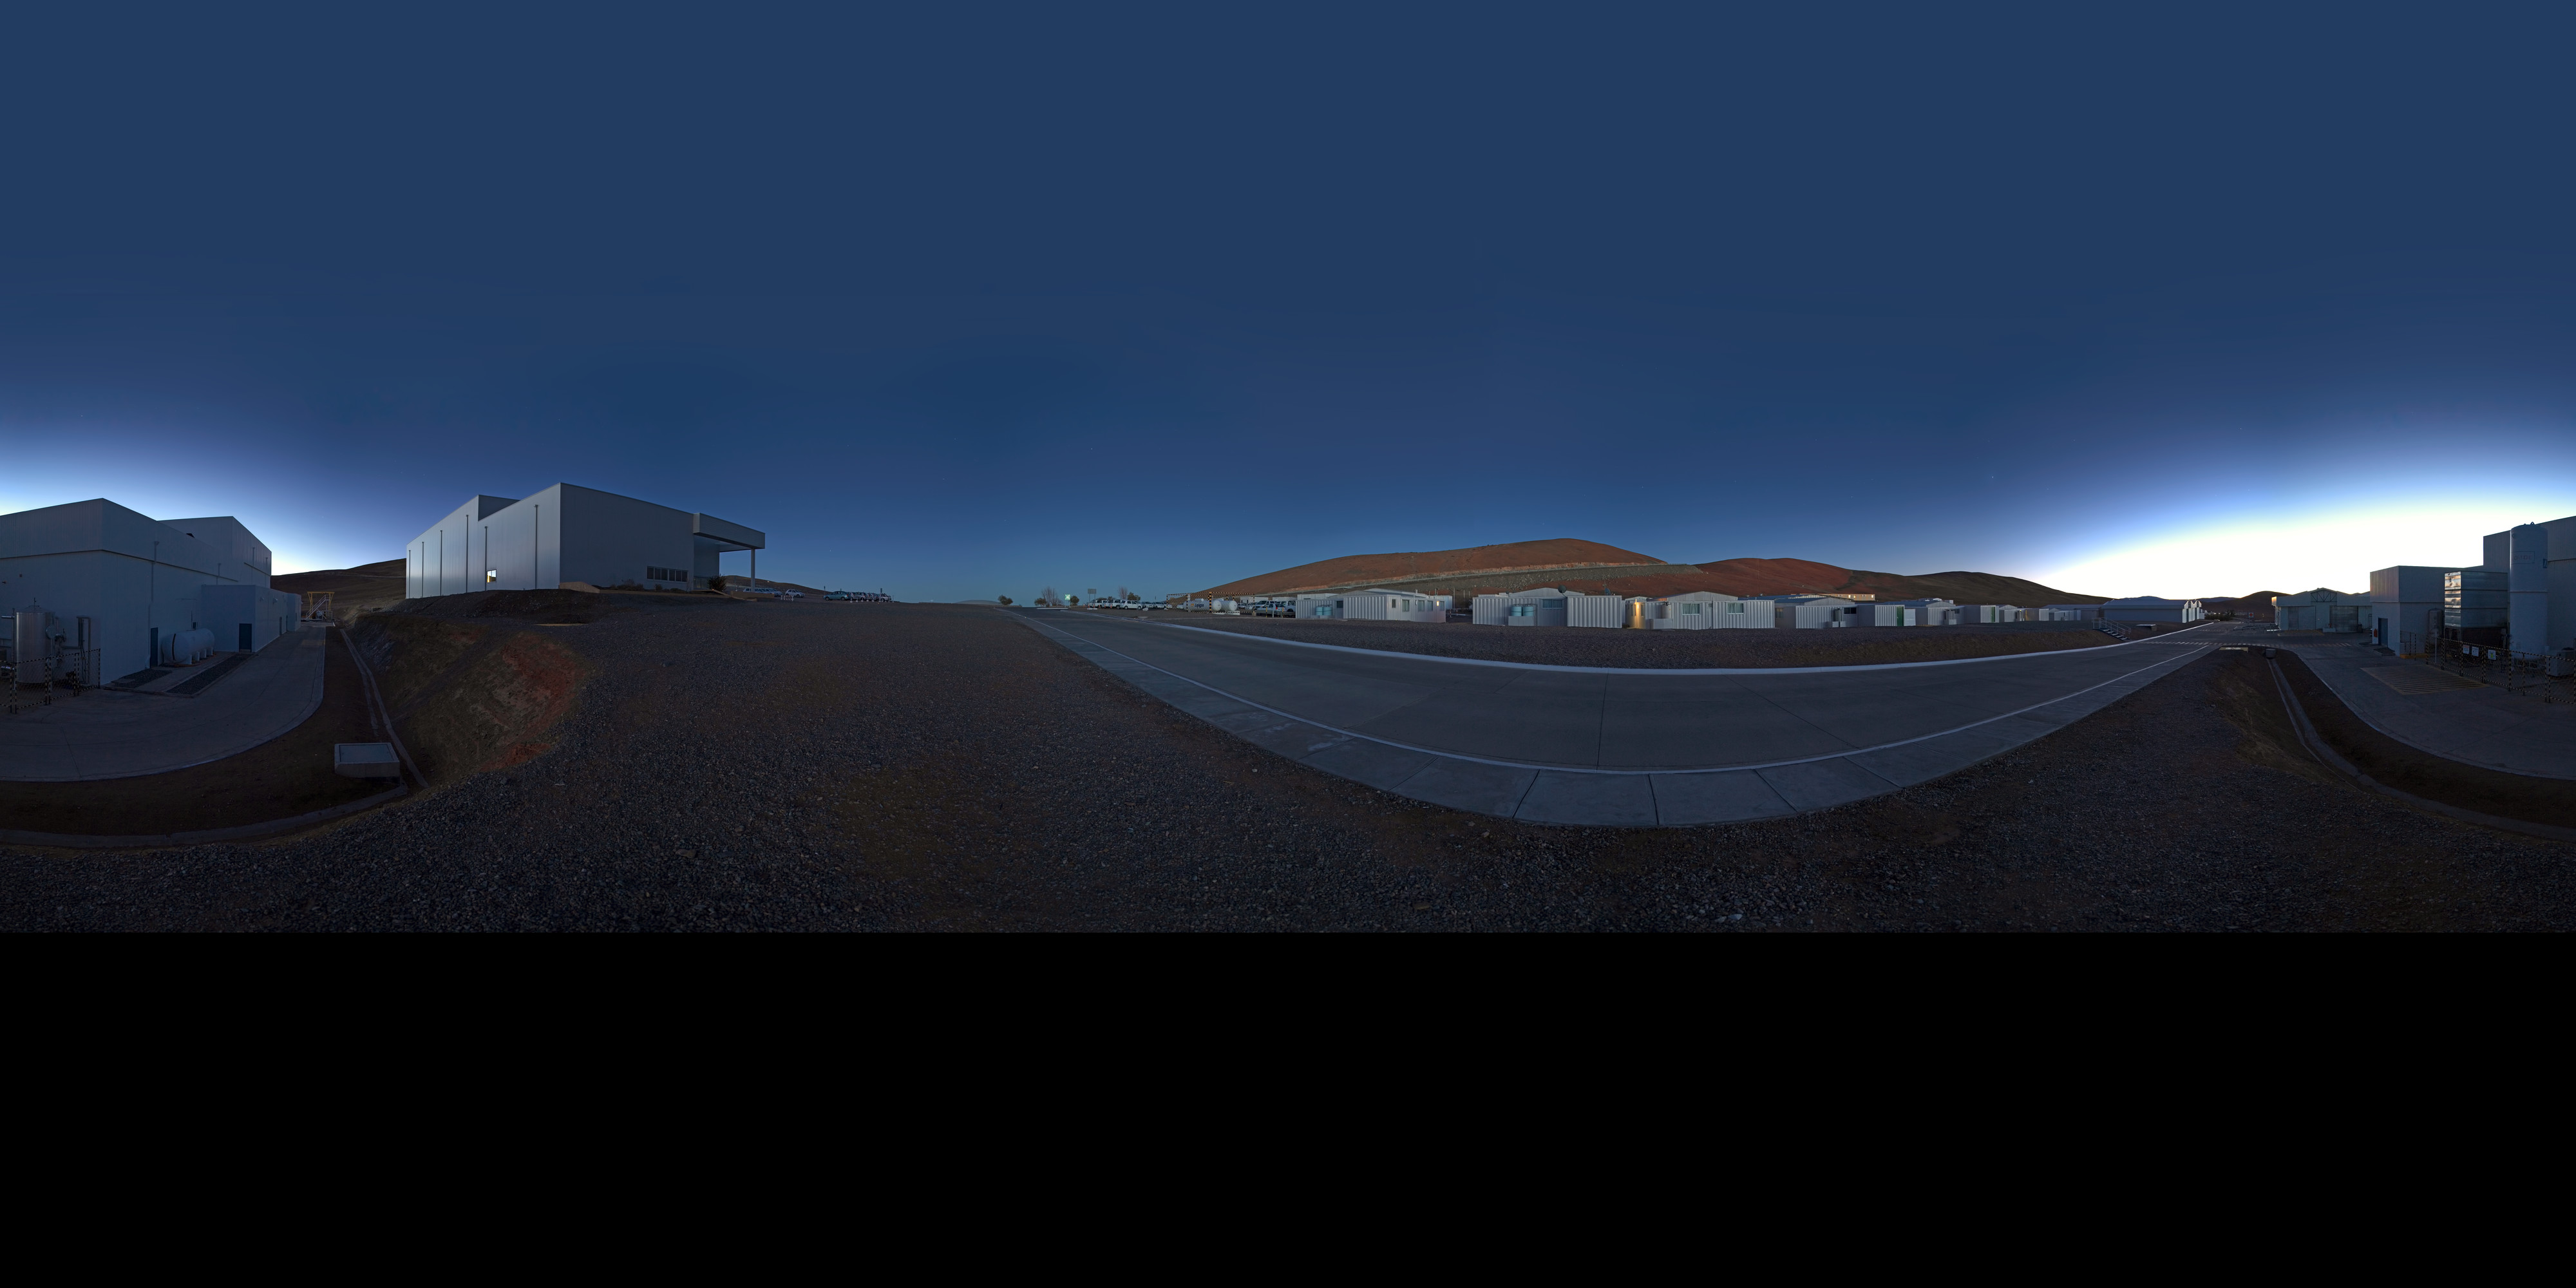

Mirror Maintenance Building at dawn

An extended to 360 x 180 degrees (with black) panorama of the surroundings of the Mirror Maintenance Building at Paranal Observatory, home to the ESO Very Large Telescope (VLT), taken at dawn.

Credit: ESO